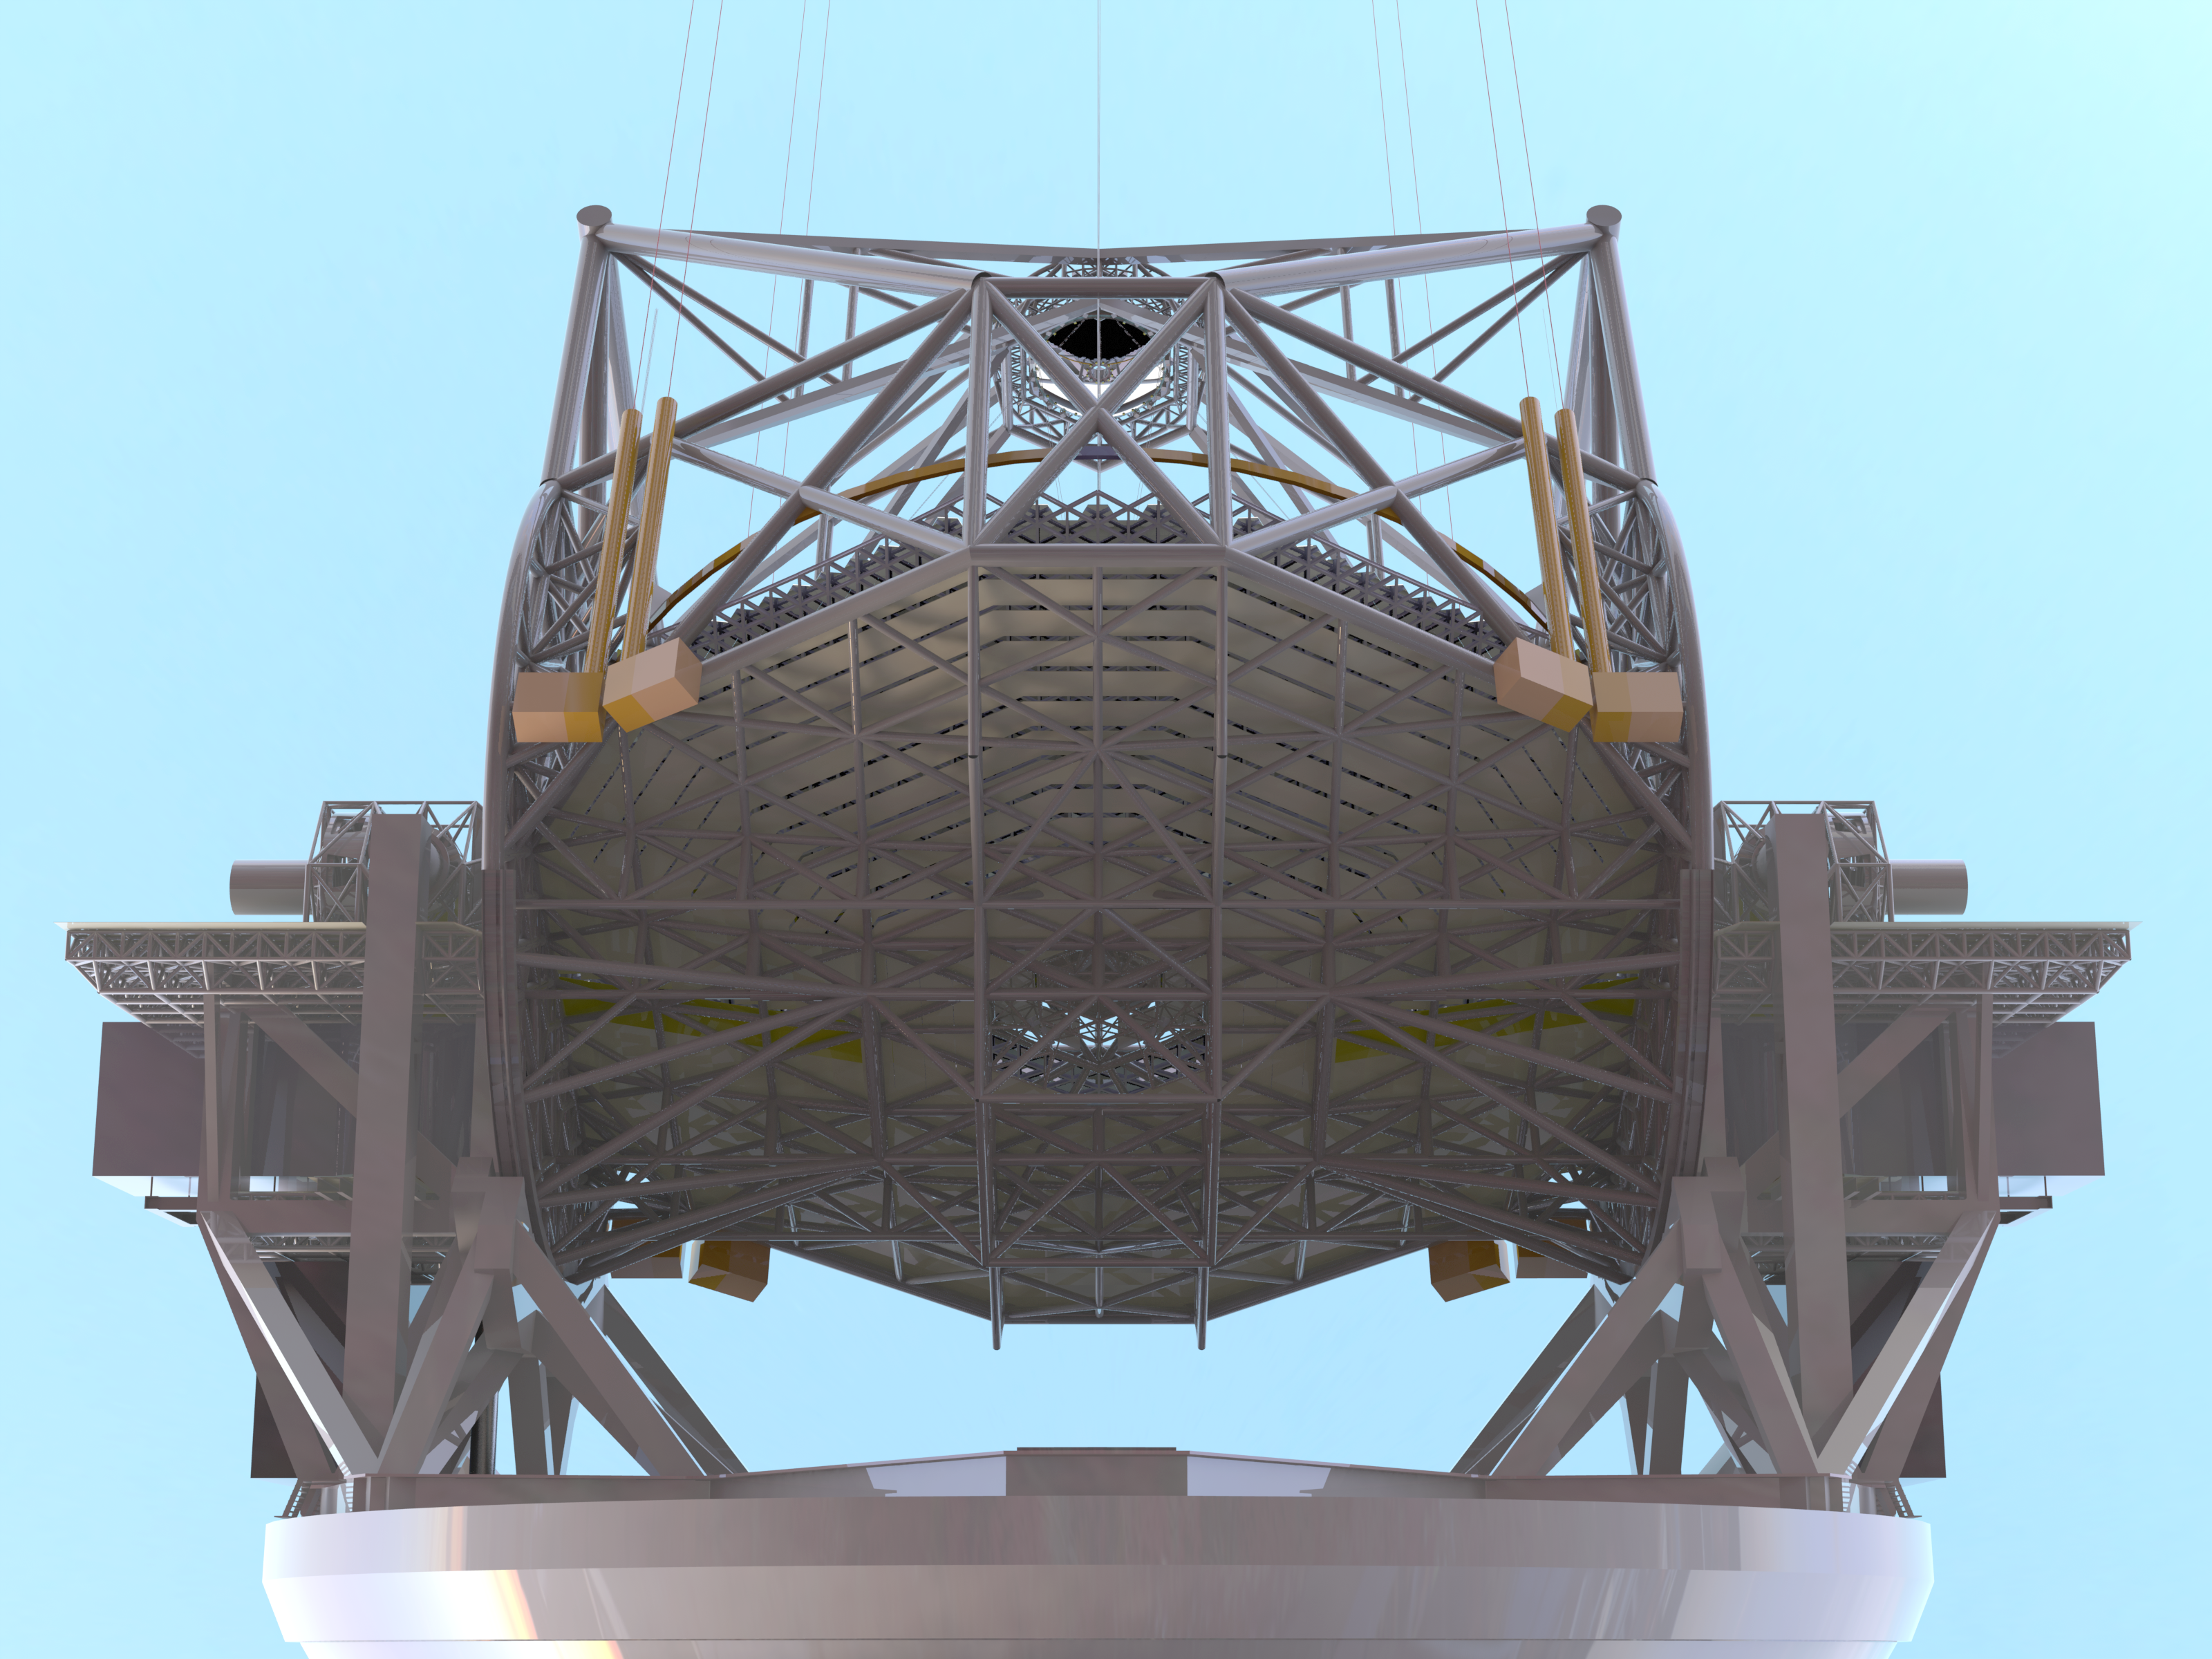

ELT 3D rendering

Rendering of the ELT telescope structure. This structure design, presented in November 2008 at the Baseline Reference Design version 3, is the result for a detailed design study and was realised together with ESO's industrial partners. The 39 metre primary mirror reflects the light first to the 4.2-metre secondary mirror hanging upside-down at 60 m height. The light is then further transmitted to mirrors 3, 4 and 5 (located in the central tower) and finally reflected to either side where the astronomical cameras sitting on the Nasmyth platforms will see nearly perfect images of the celestial objects. To assist the adaptive optics included in the telescope, telescope guide stars are created in the sky by using powerful lasers launched at the corners of the primary mirror cell.

The design for the ELT shown here is preliminary.

Credit: ESO